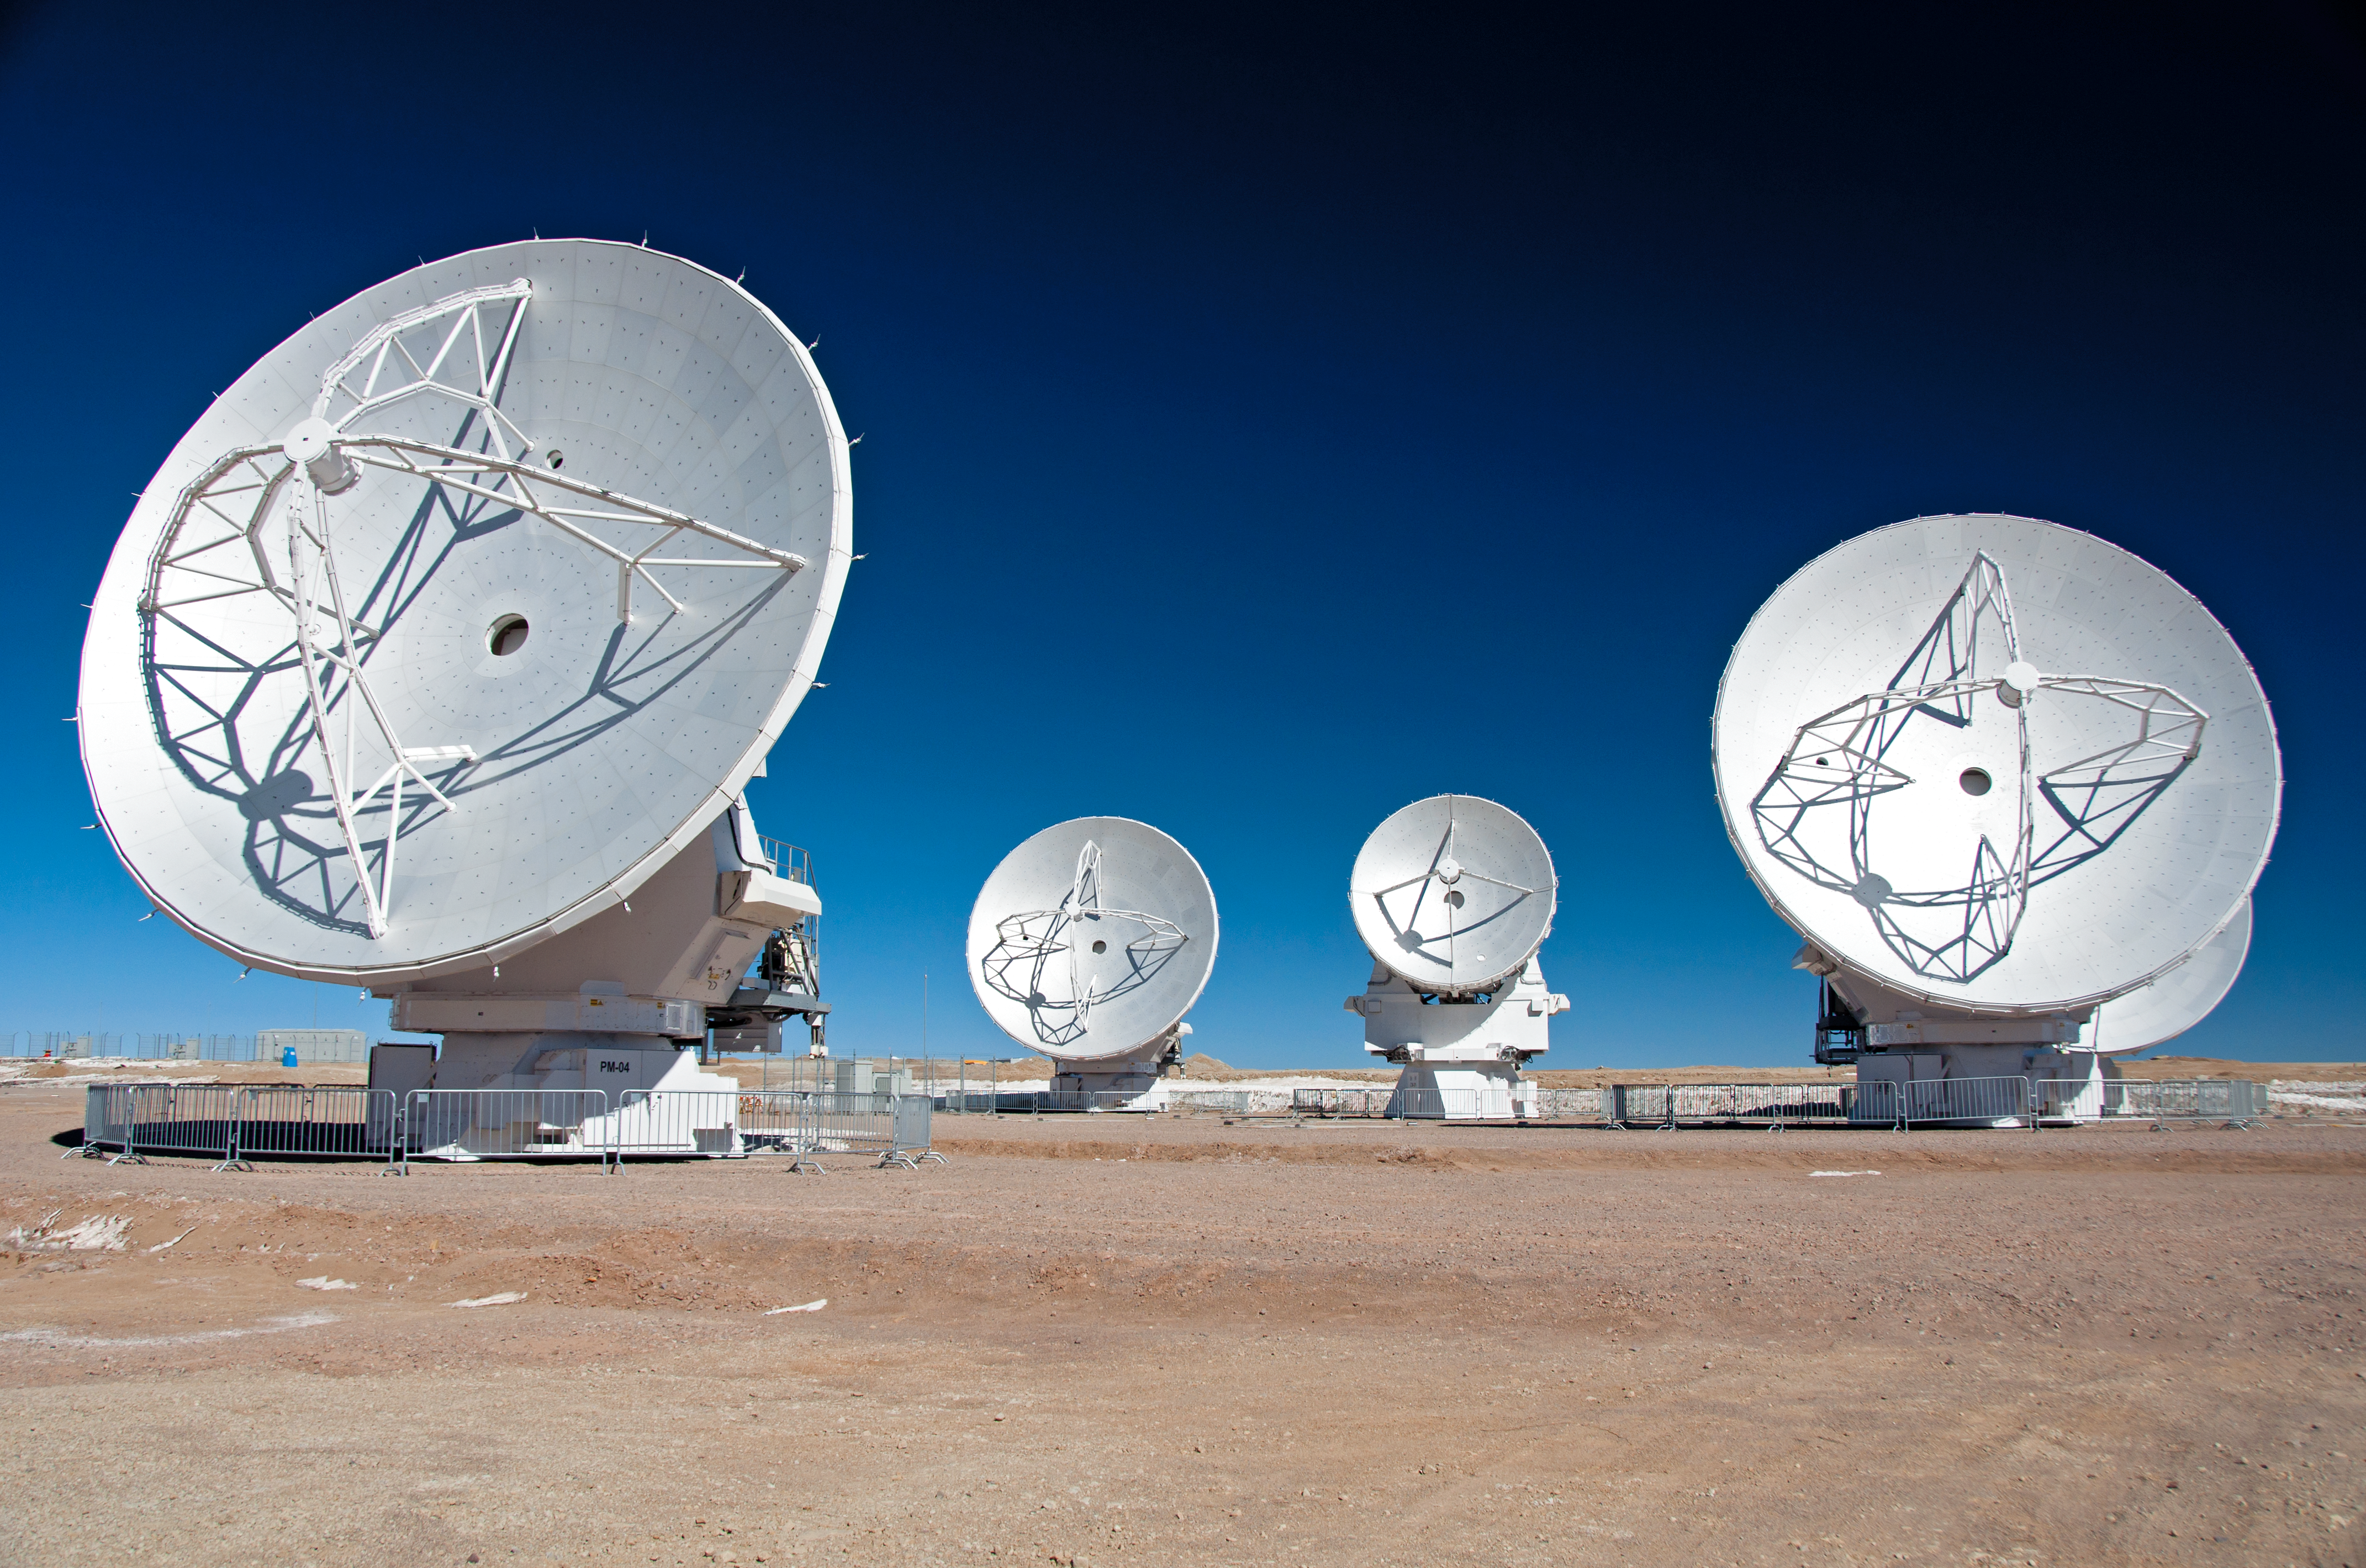

First 7-metre ALMA antenna arrives at Chajnantor

This image was taken on 28 August 2011. I shows the first 7-m antenna to the AOS (which arrived on 24 August 2011).

For more information, see http://www.eso.org/public/images/potw1135a/

Credit: ALMA (ESO/NAOJ/NRAO), W. Garnier (ALMA)